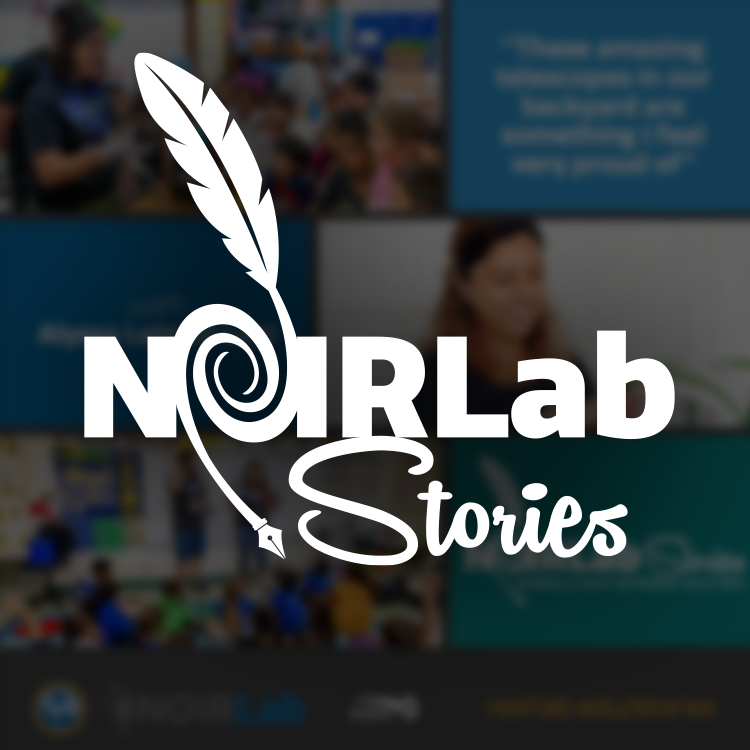

NOIRLab Stories graphic

Logo graphics for NOIRLab Stories.

Credit: NOIRLab/NSF/AURA